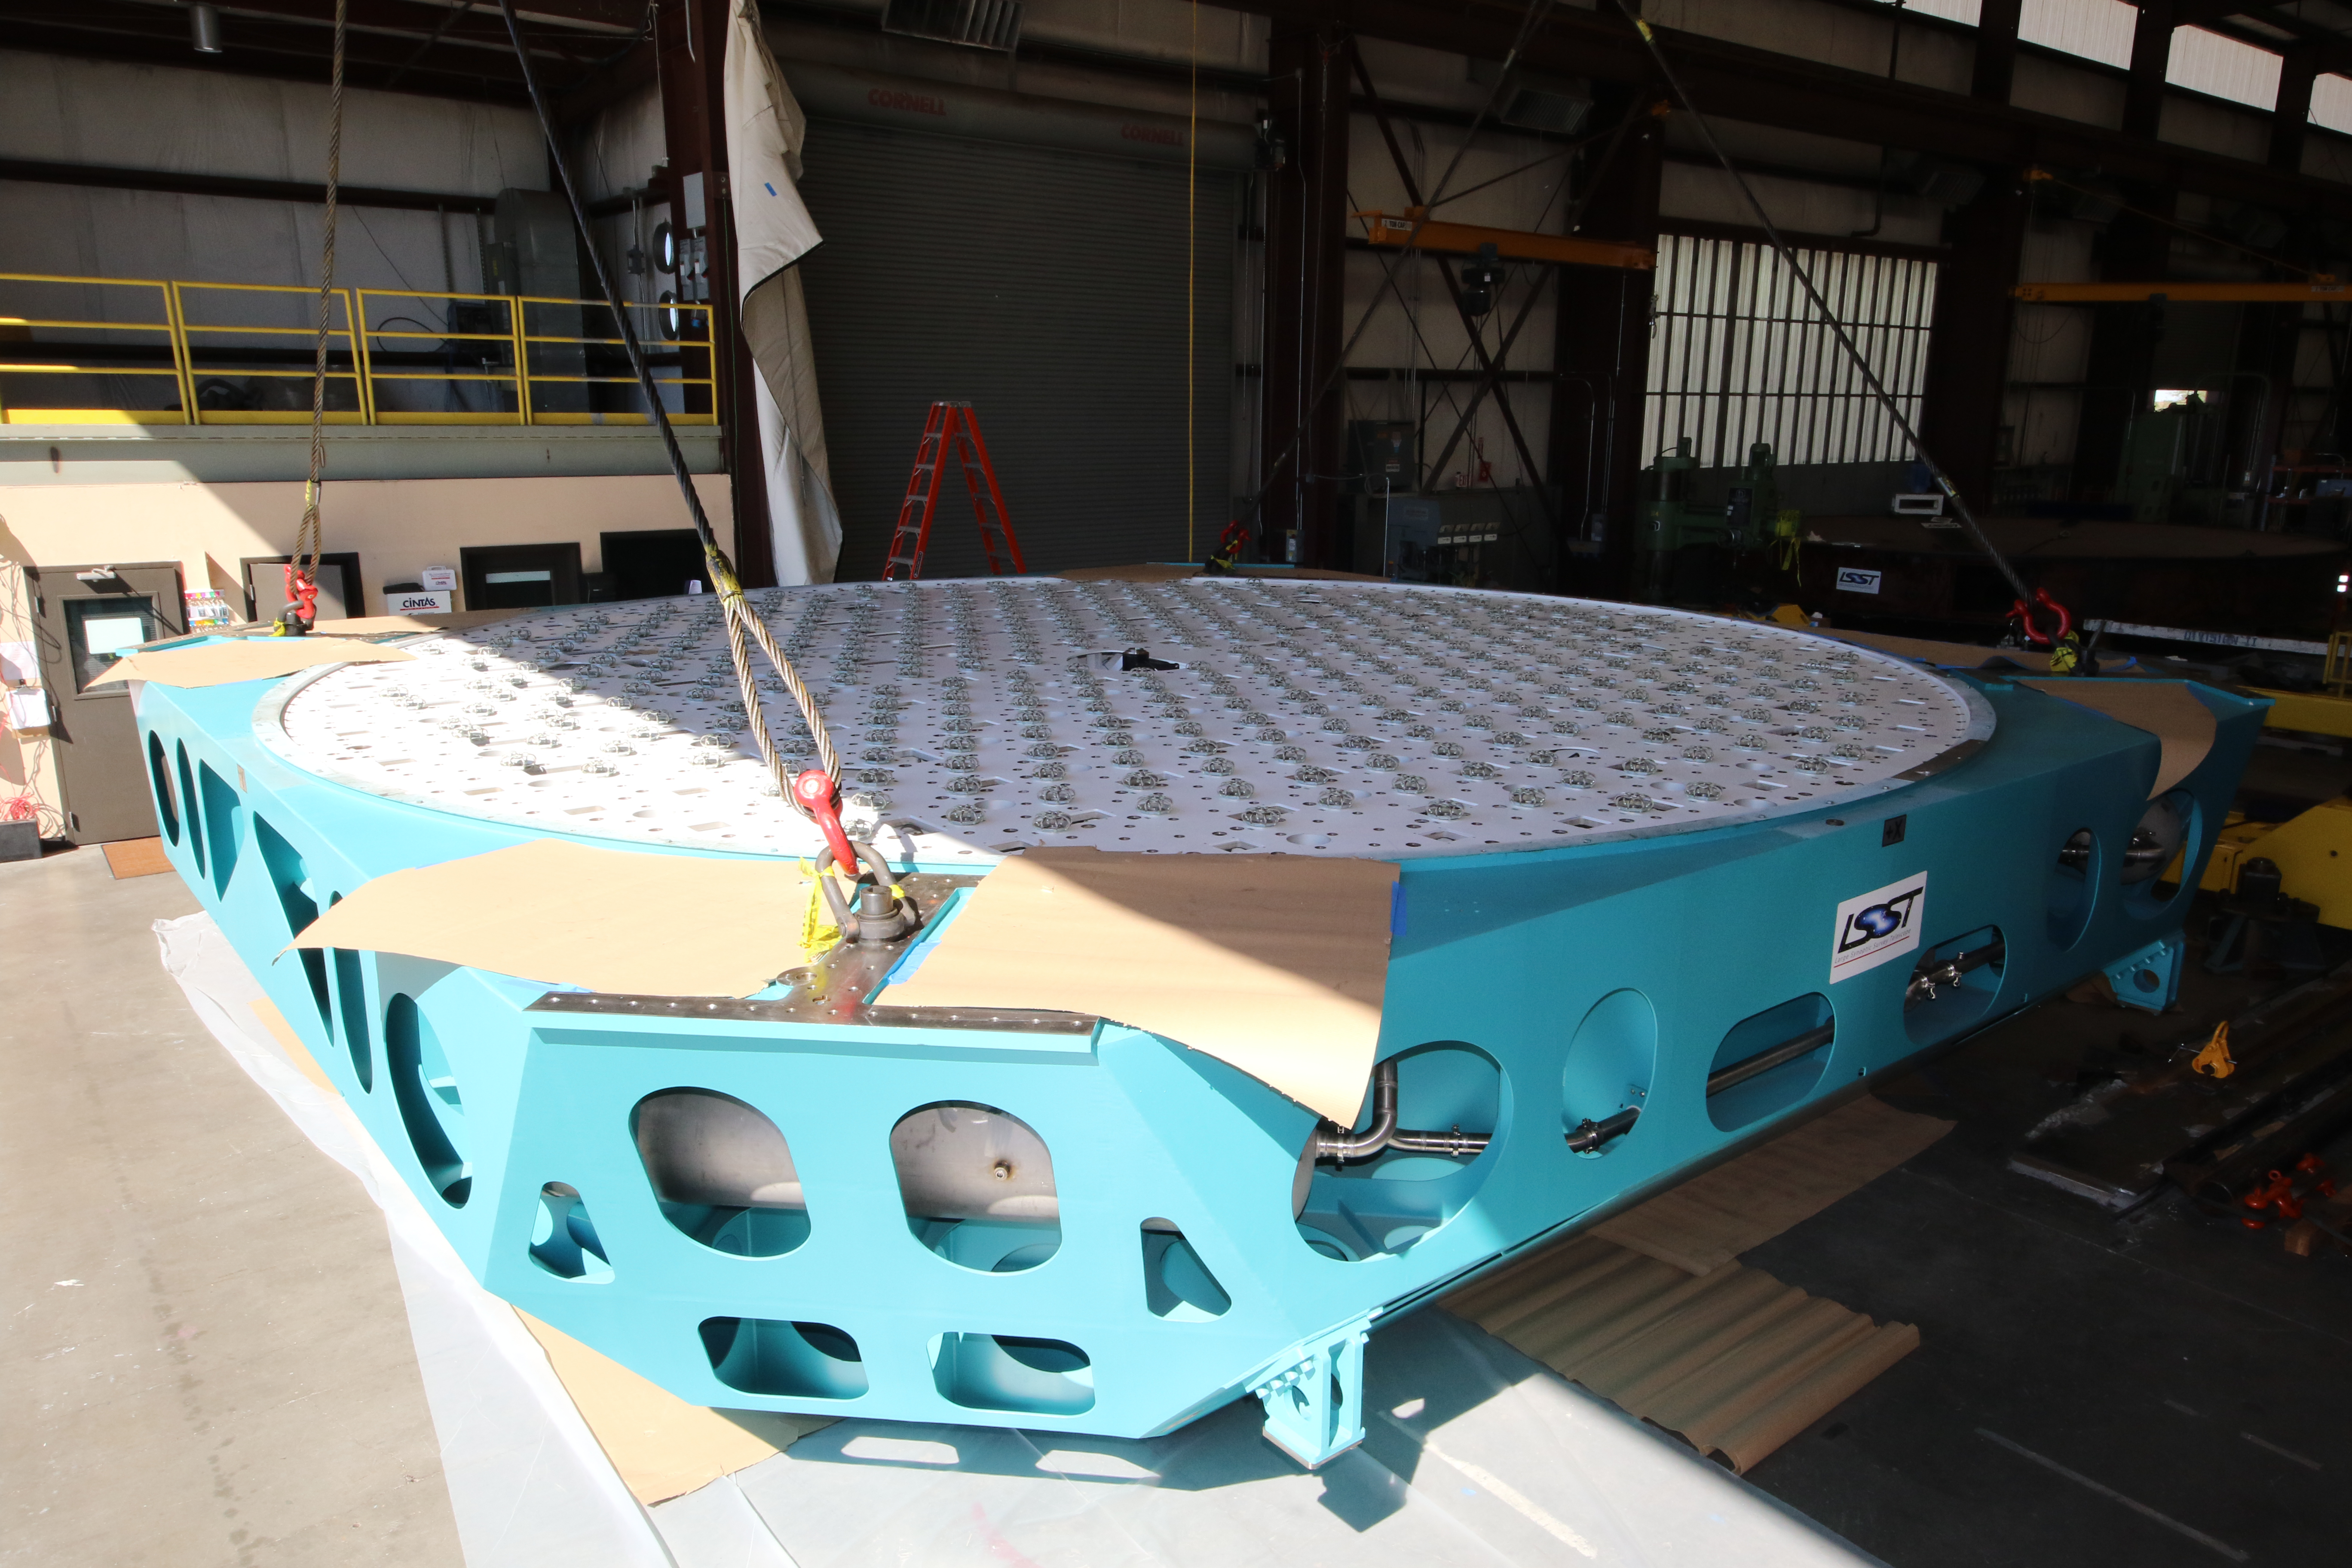

M1M3 Cell Loaded for Move

The Primary/Tertiary Mirror (M1M3) Cell Assembly is loaded onto a truck at CAID Industries on October 9, 2018, in preparation for its move to the Richard F Caris Mirror Lab.

Credit: Rubin Observatory/NSF/AURA